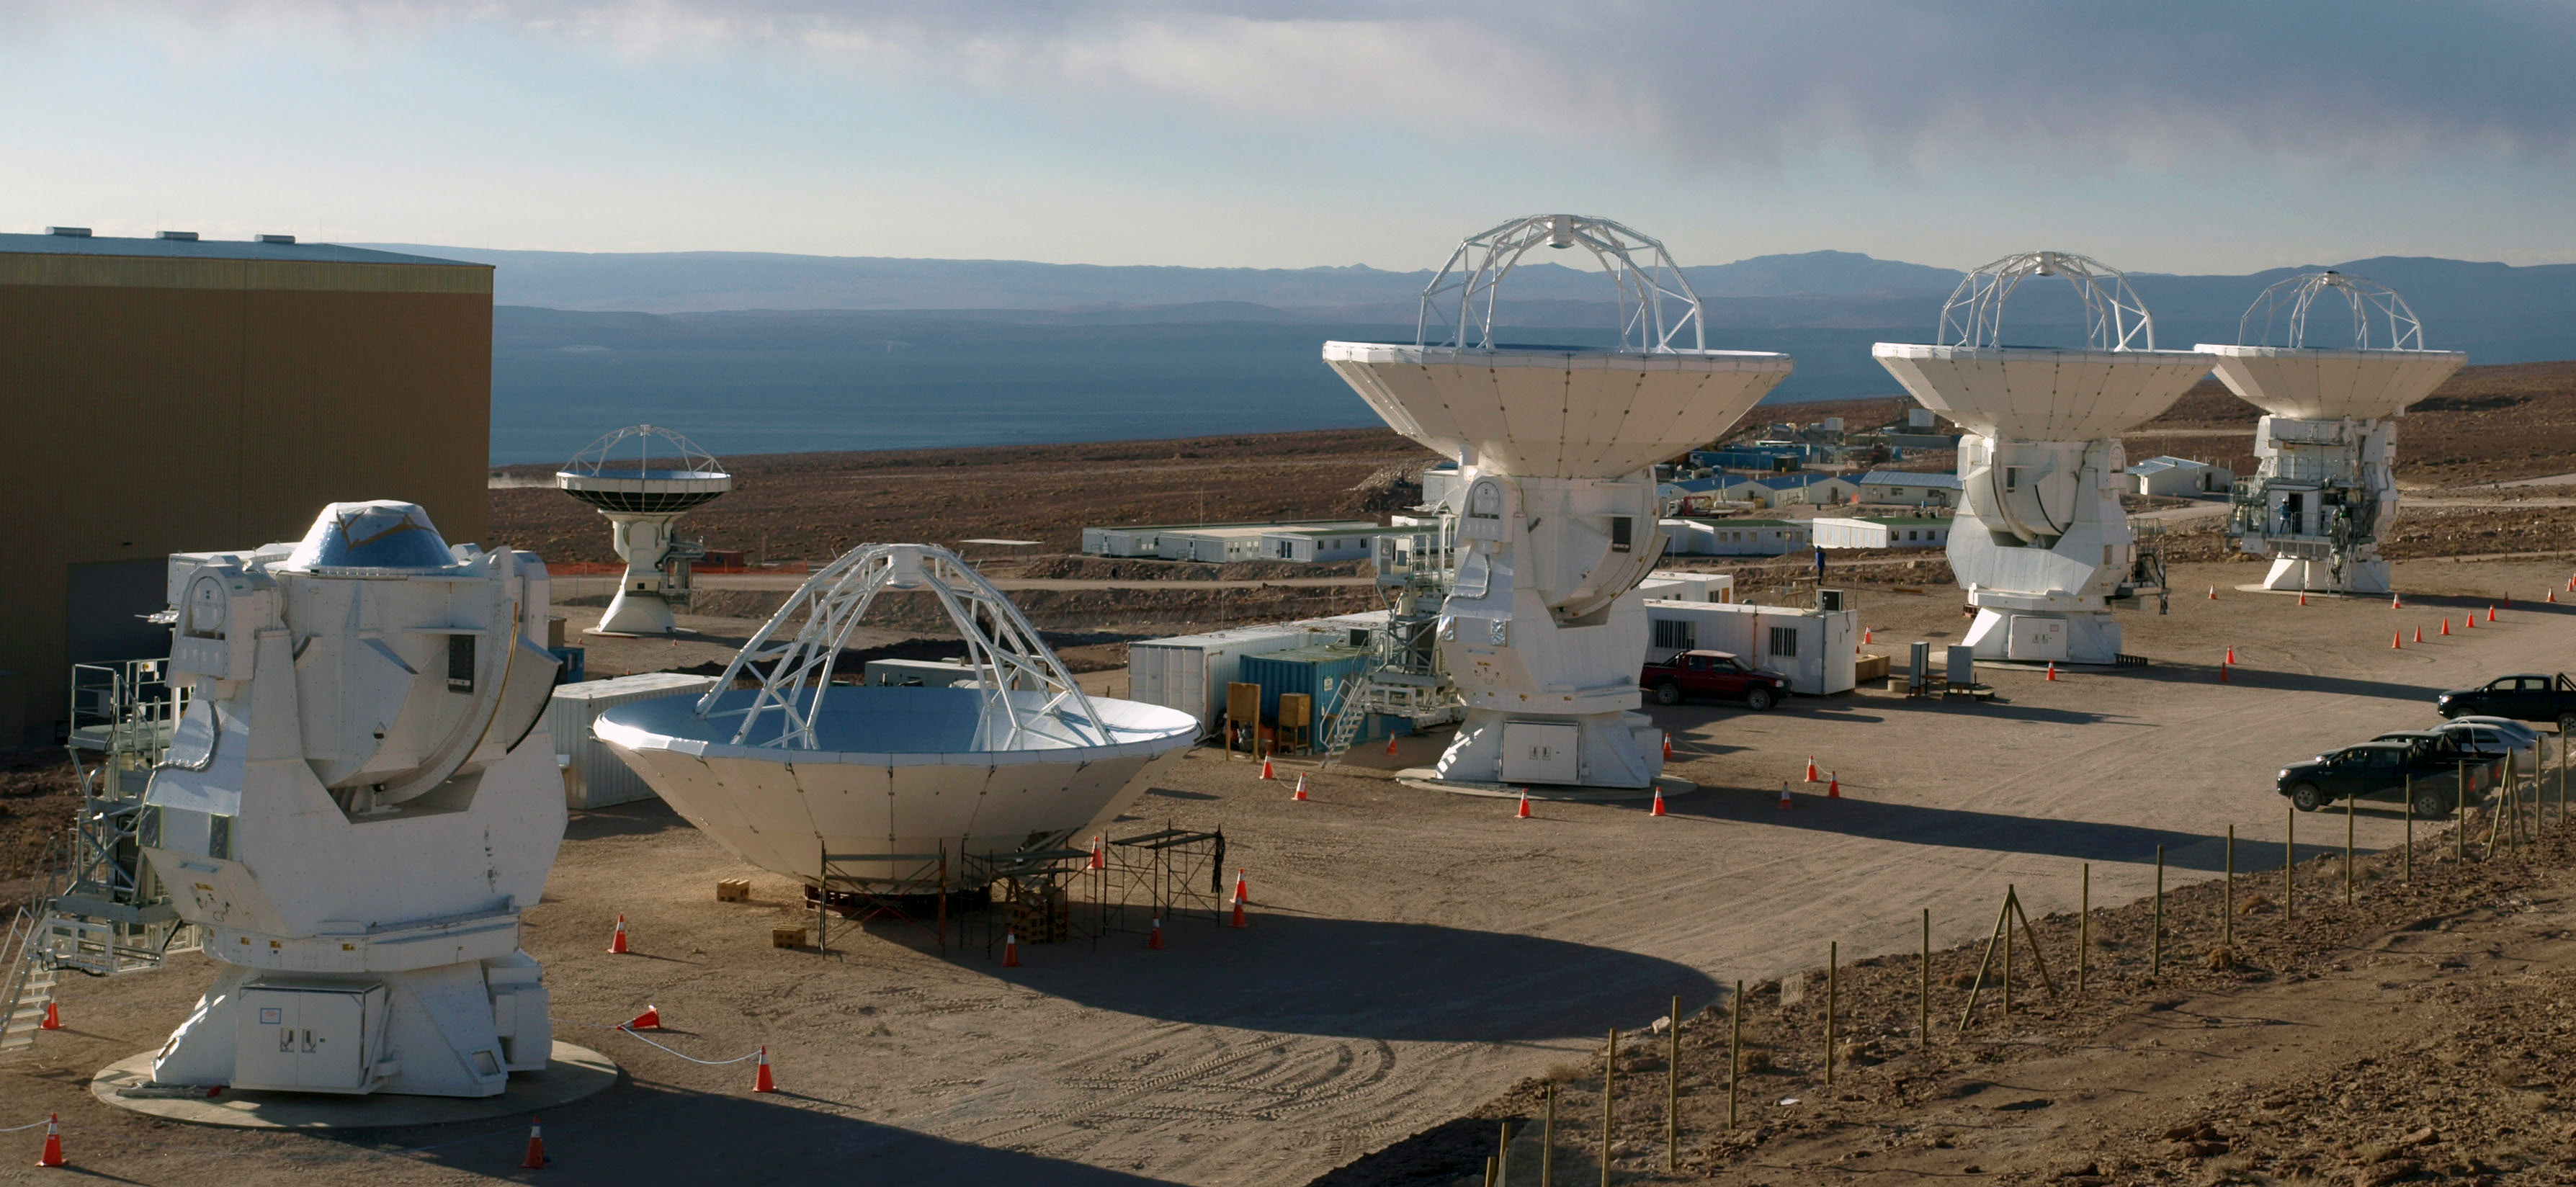

Assembling Japan's Antennas at ALMA

Credit: NRAO/AUI/NSF